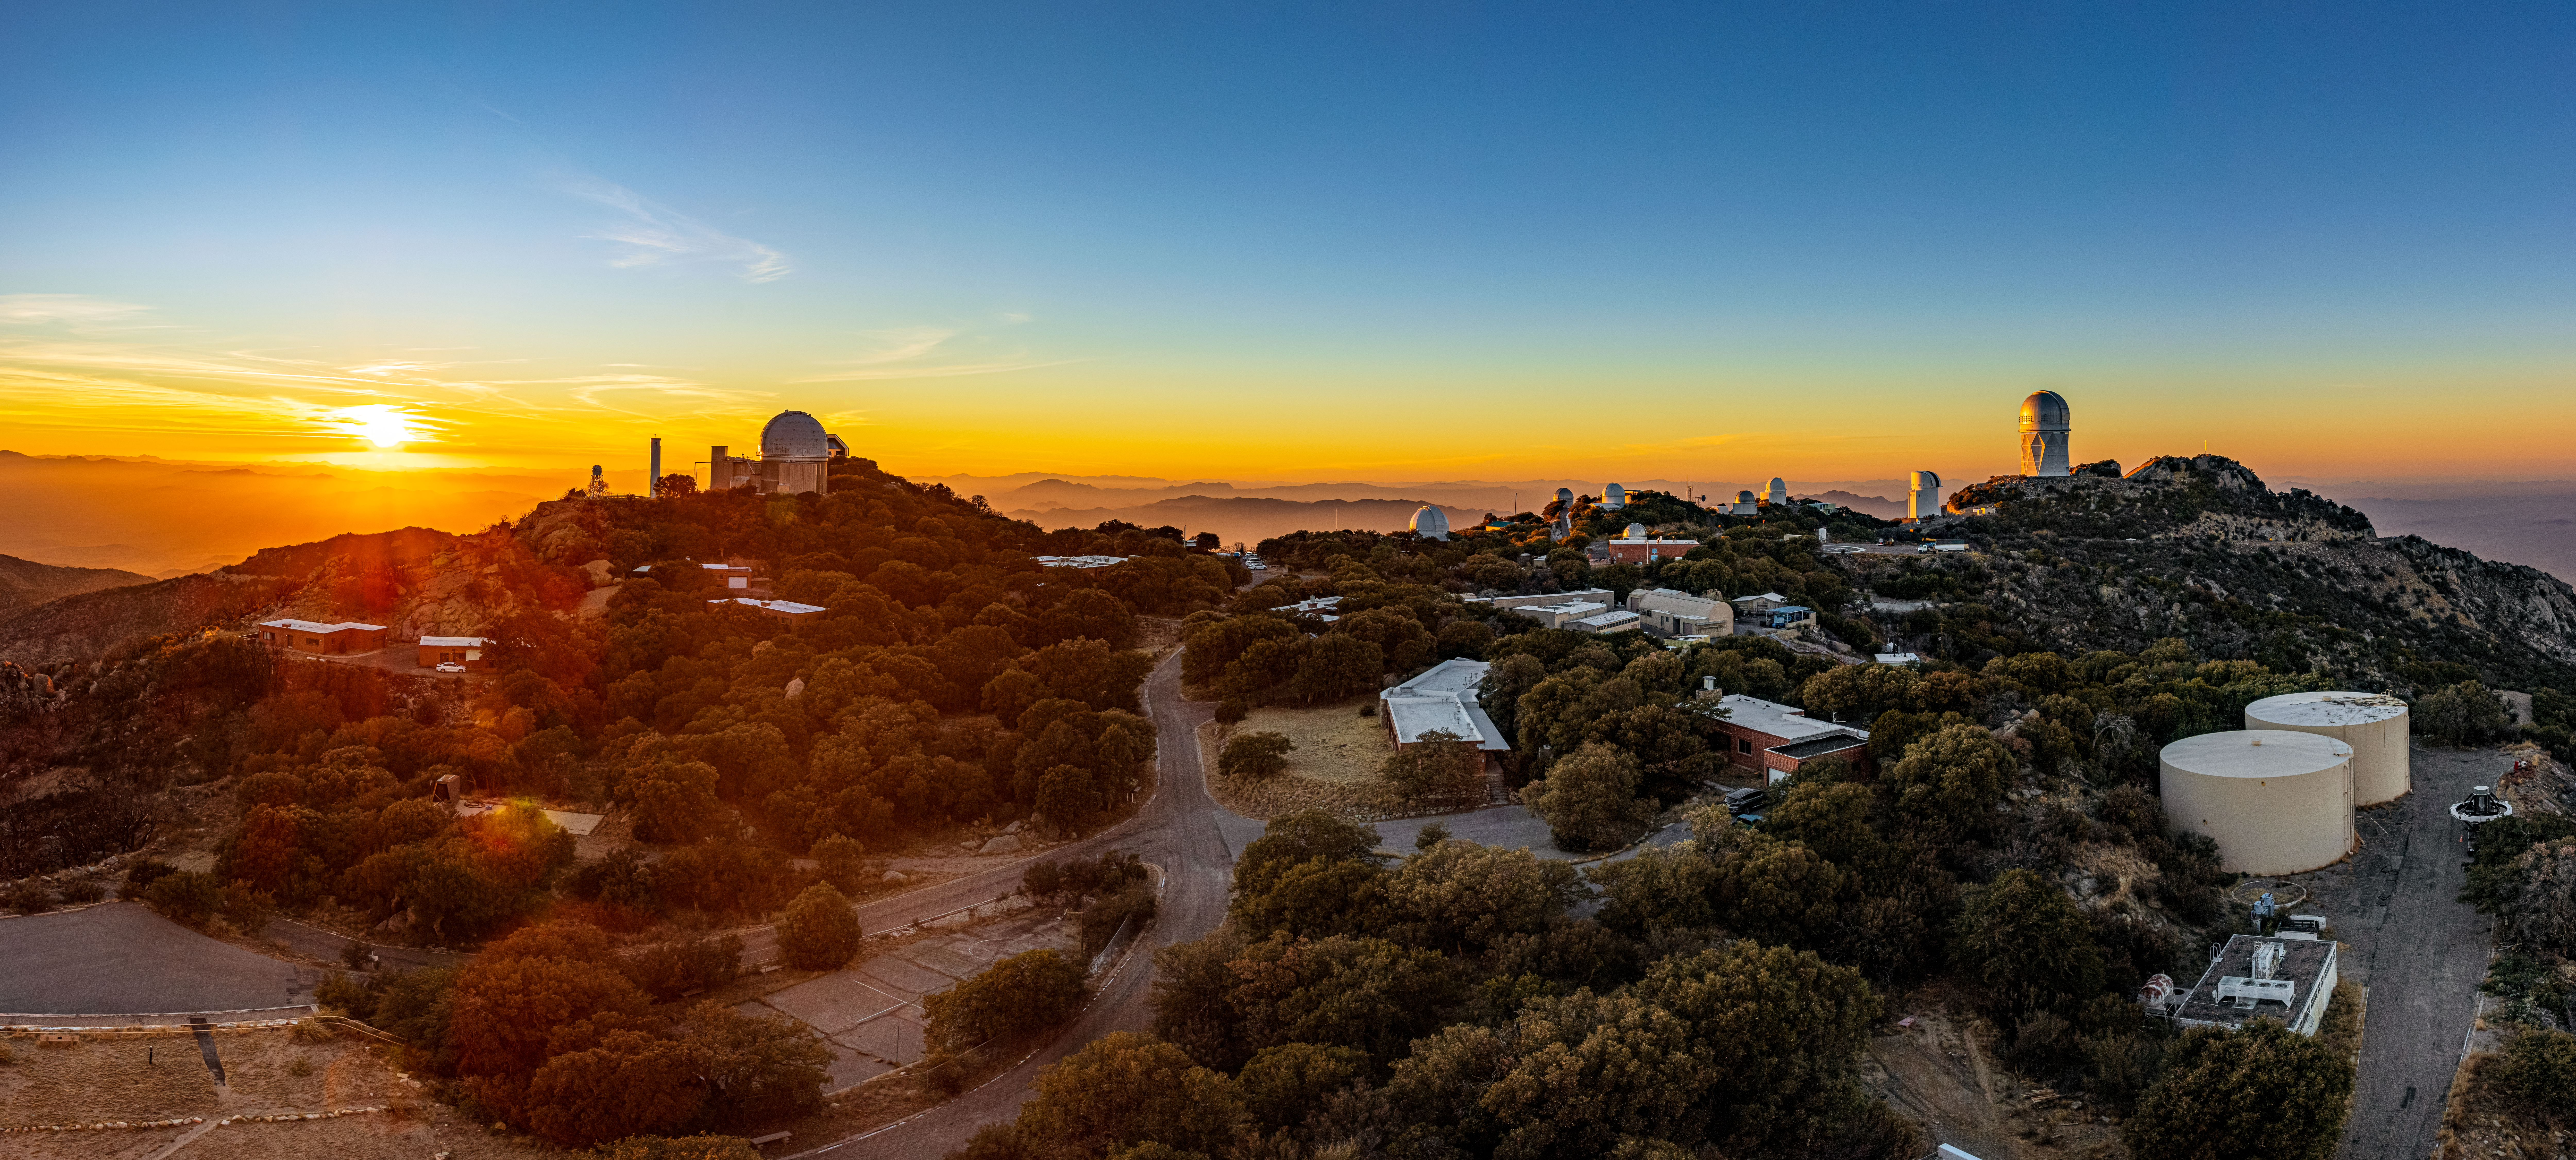

Kitt Peak National Observatory at Sunset

Aerial panorama of Kitt Peak National Observatory at Sunset.

Credit: KPNO/NOIRLab/NSF/AURA/B. Pinlaut